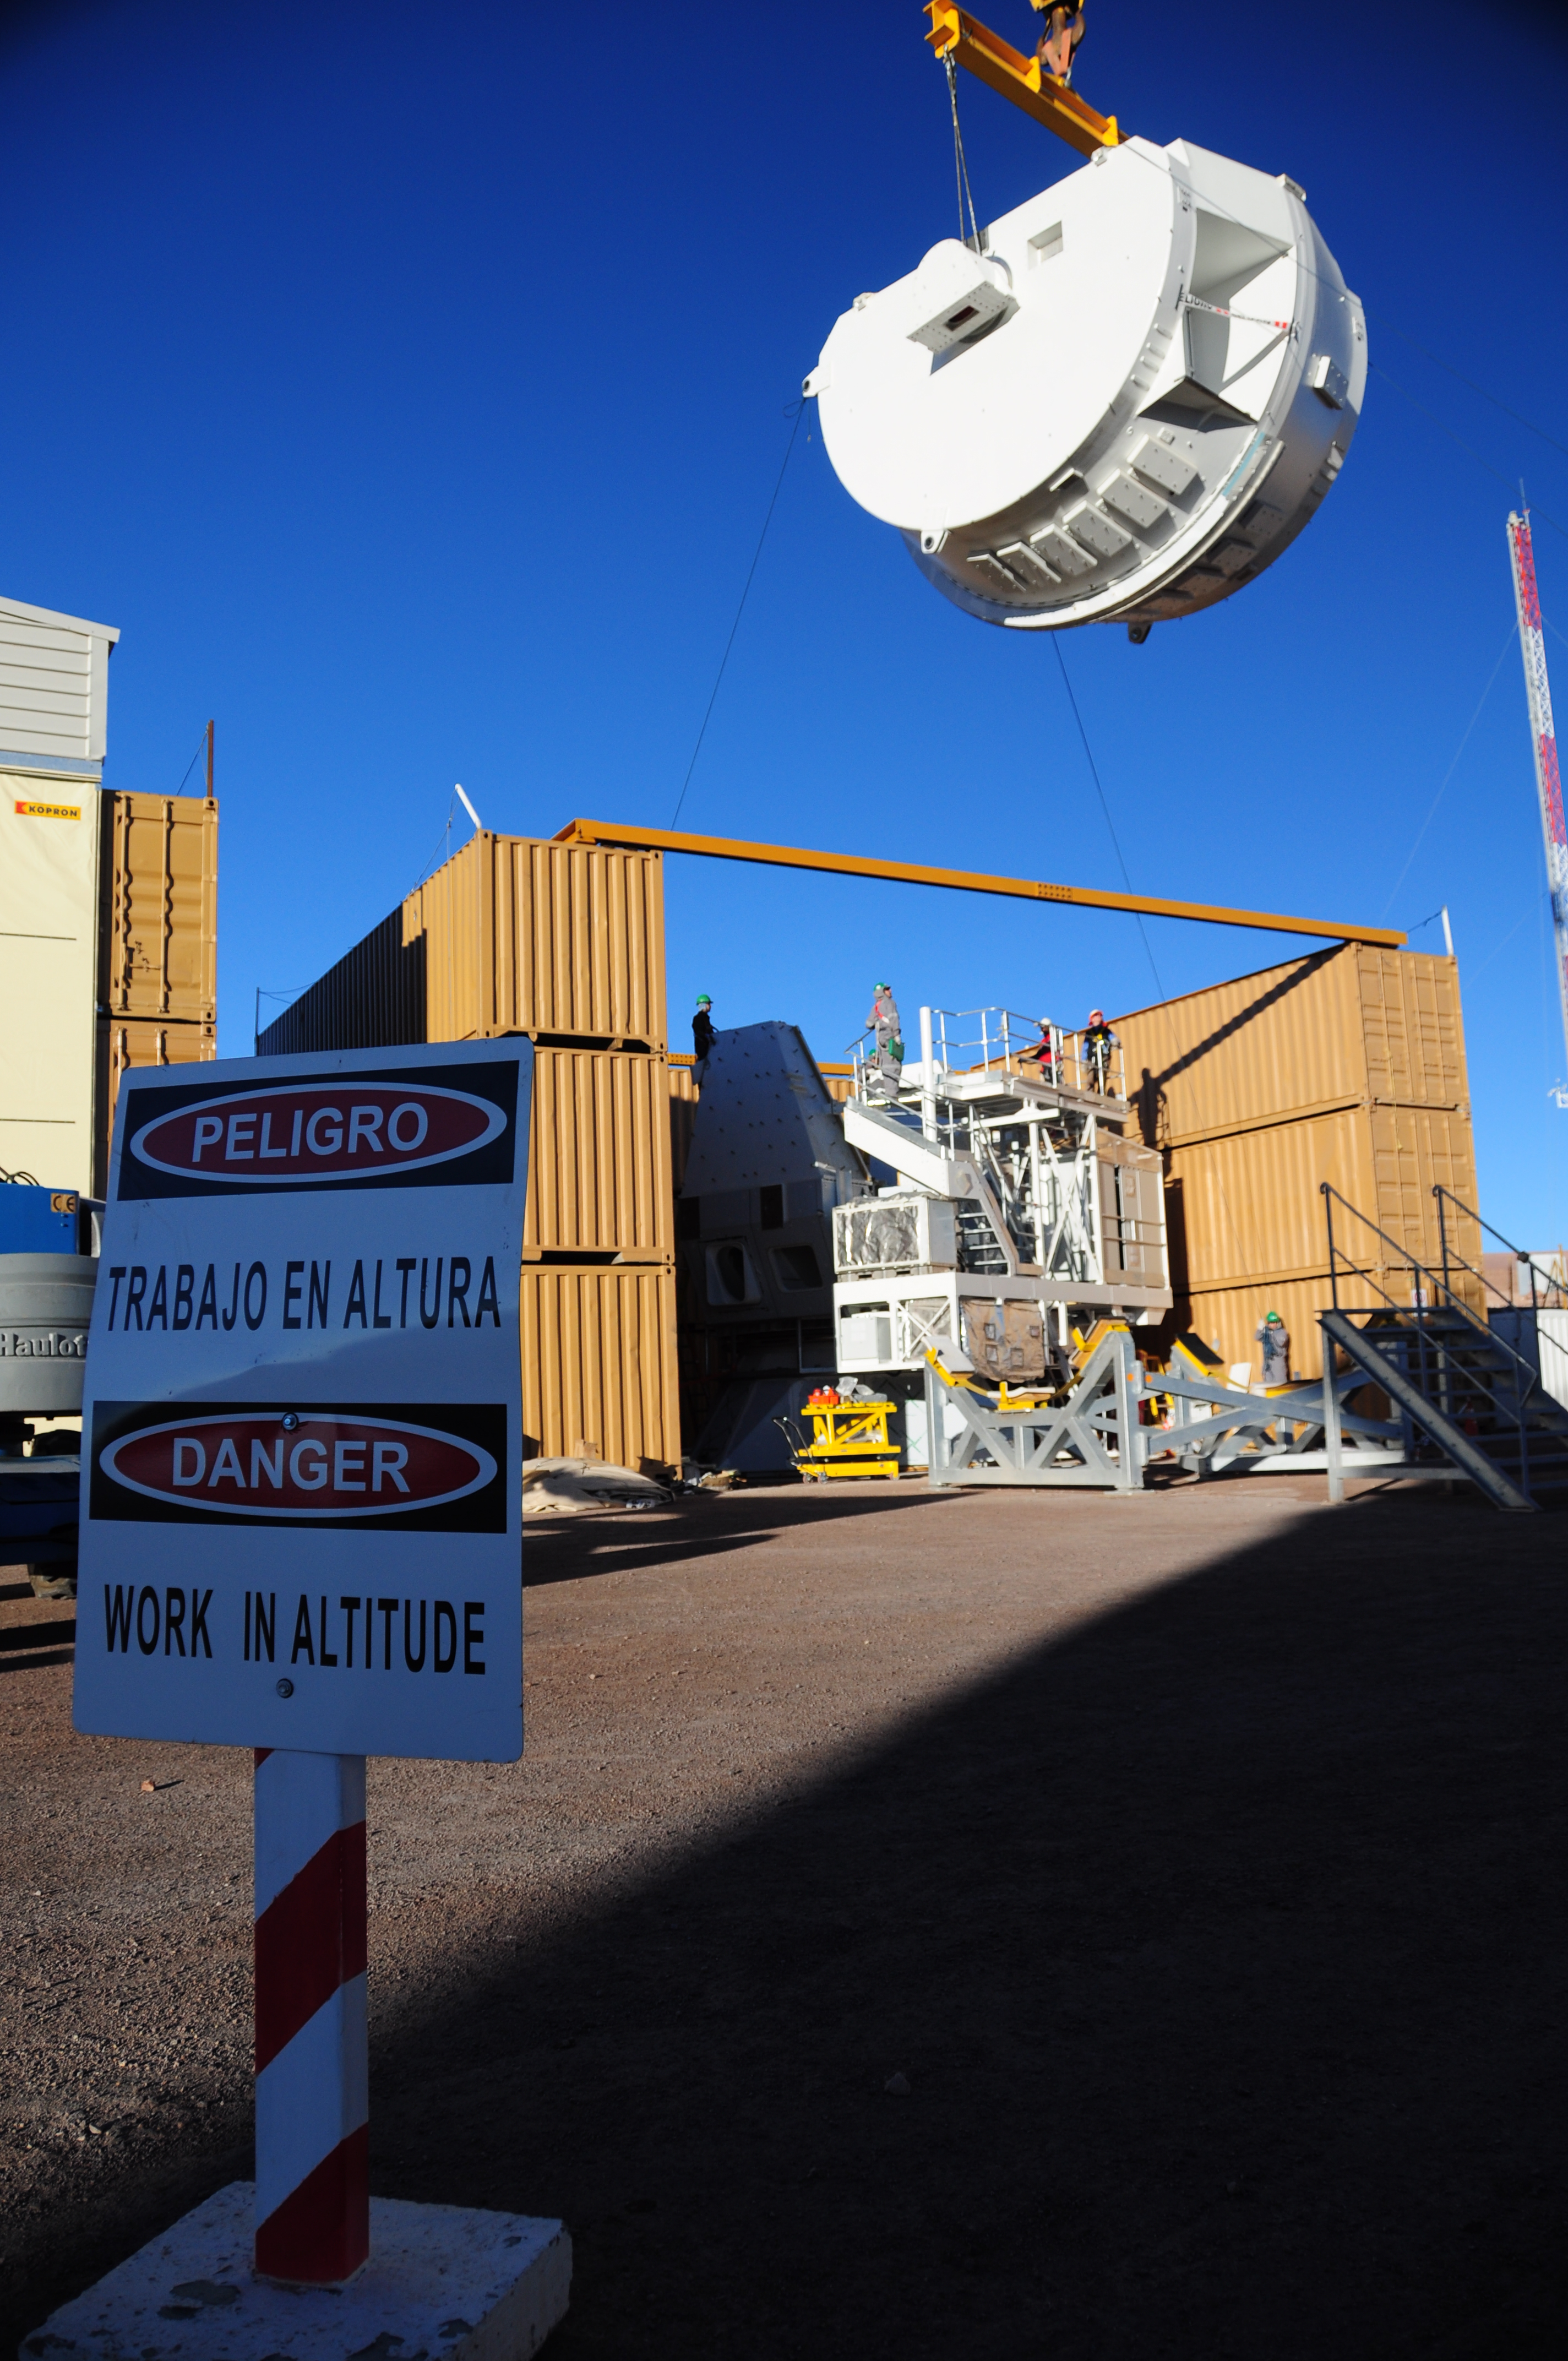

Arrival of antenna

Arrival of antenna parts to different assembling sites in the OSF.

Credit: ALMA (ESO/NAOJ/NRAO)